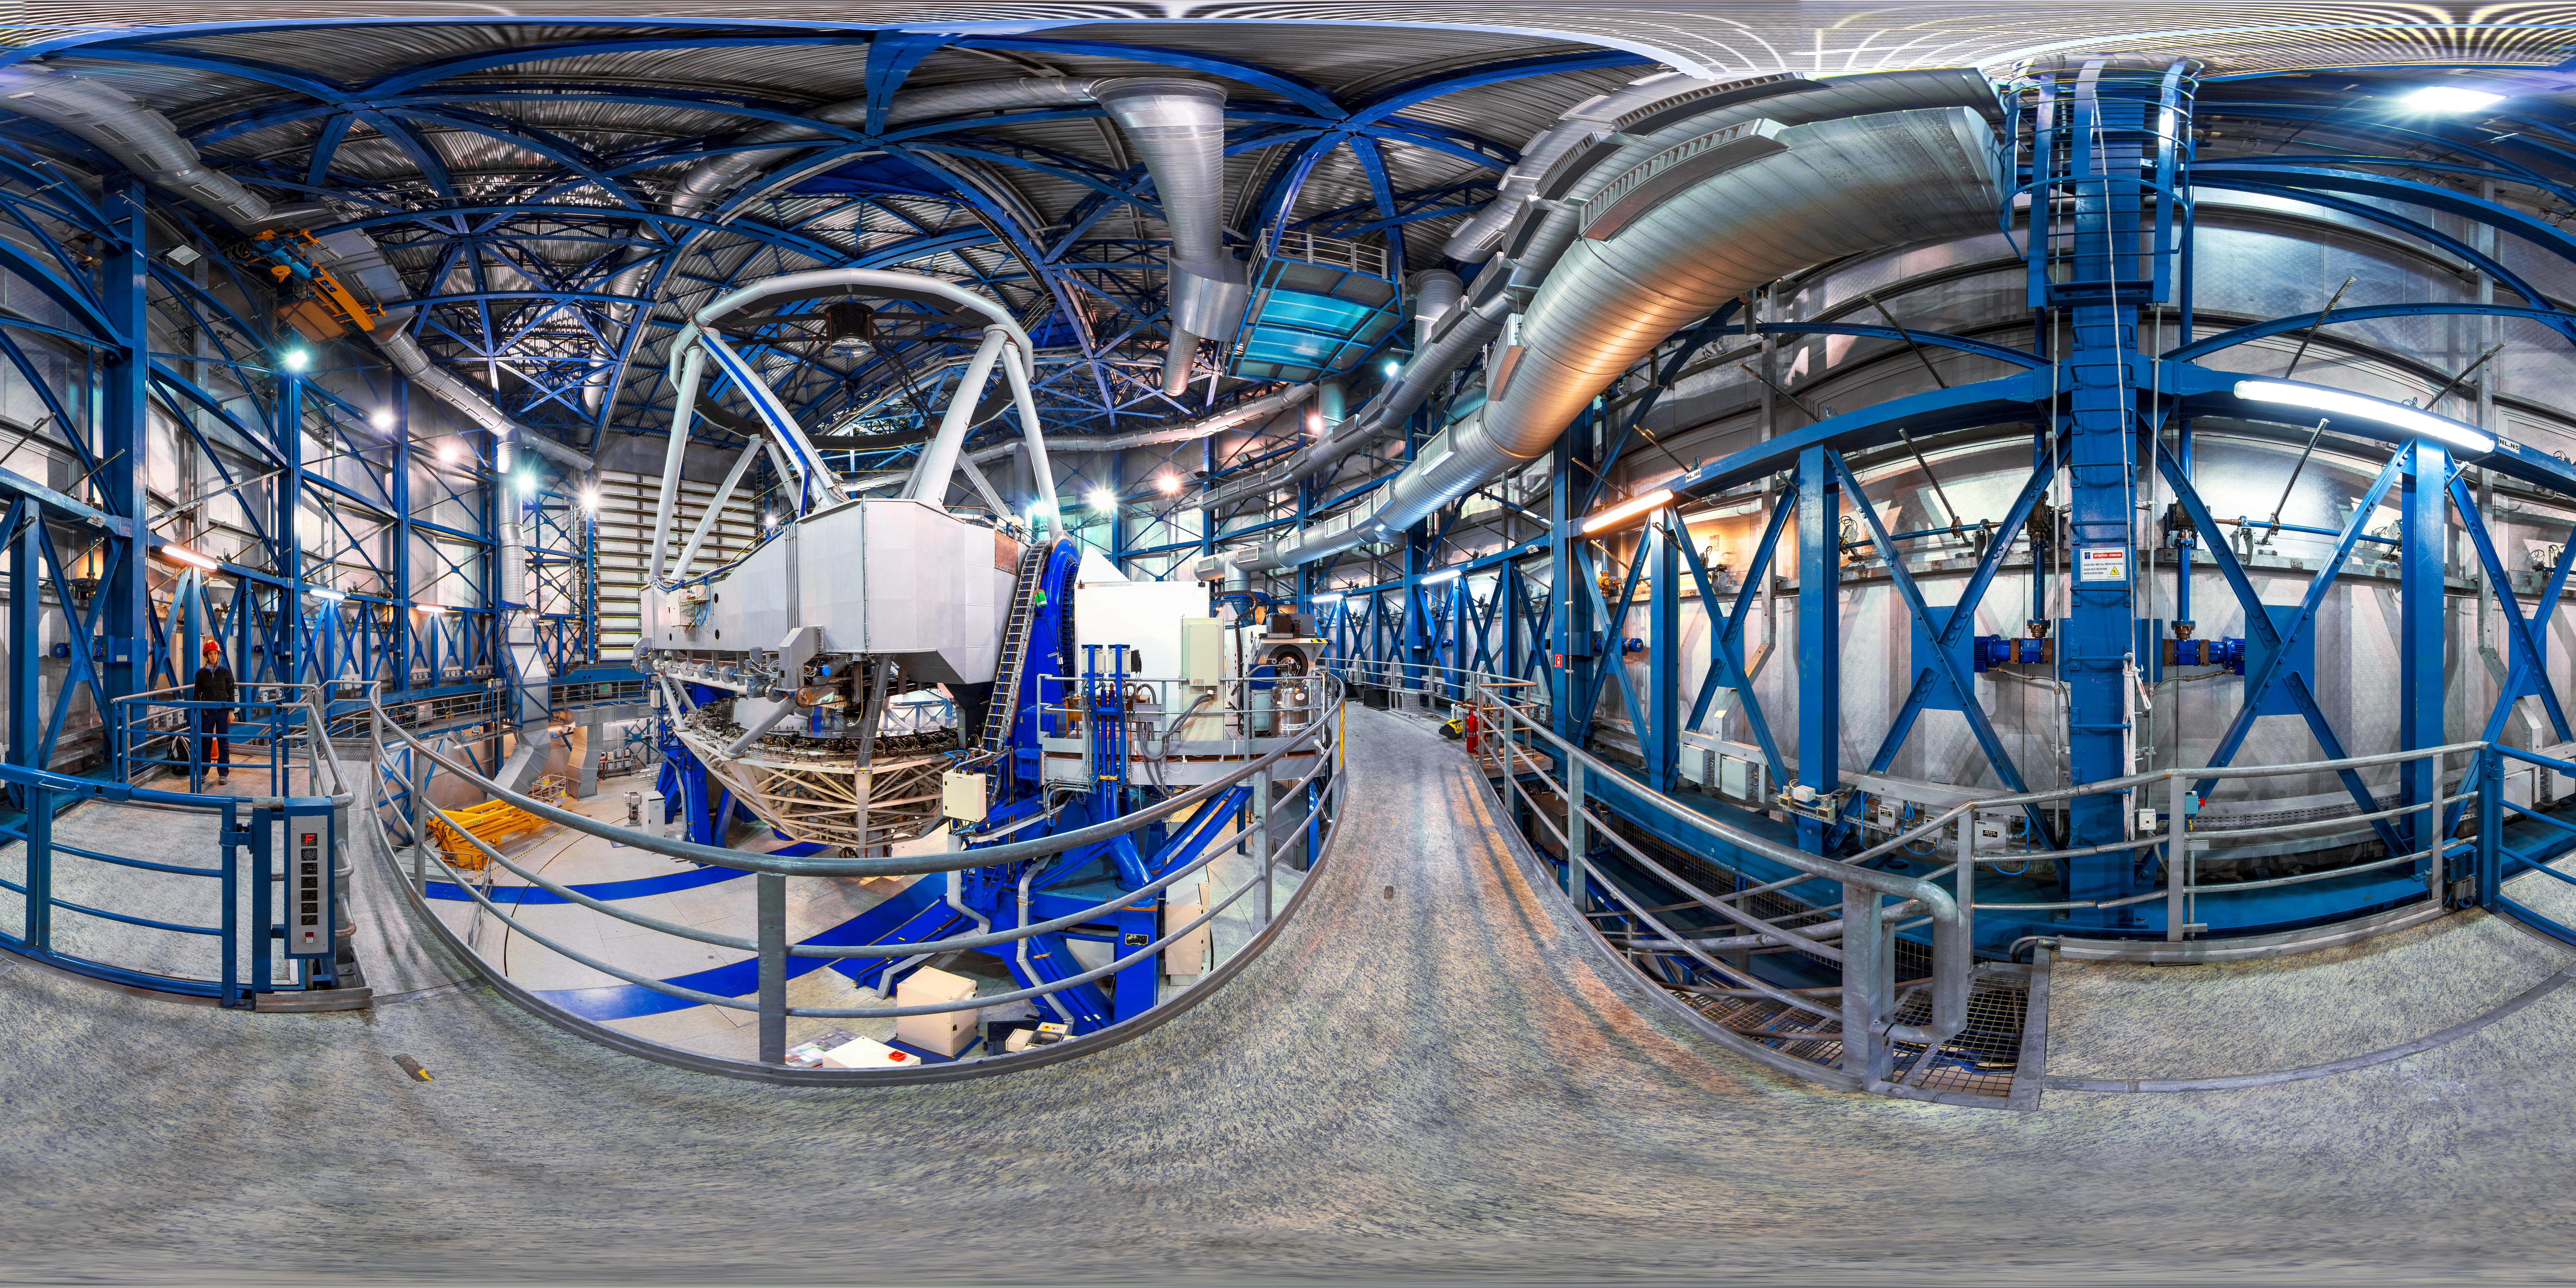

The eye of the telescope

360-degree panorama from inside one of the four Unit Telescopes of ESO's VLT. Each Unit Telescope is equipped with its own unique set of observing instruments. The VLT instrumentation programme is the most ambitious programme ever conceived for a single observatory, covering all major observing modes required to tackle most current front-line research topics.

Credit: M. Cabral/ESO